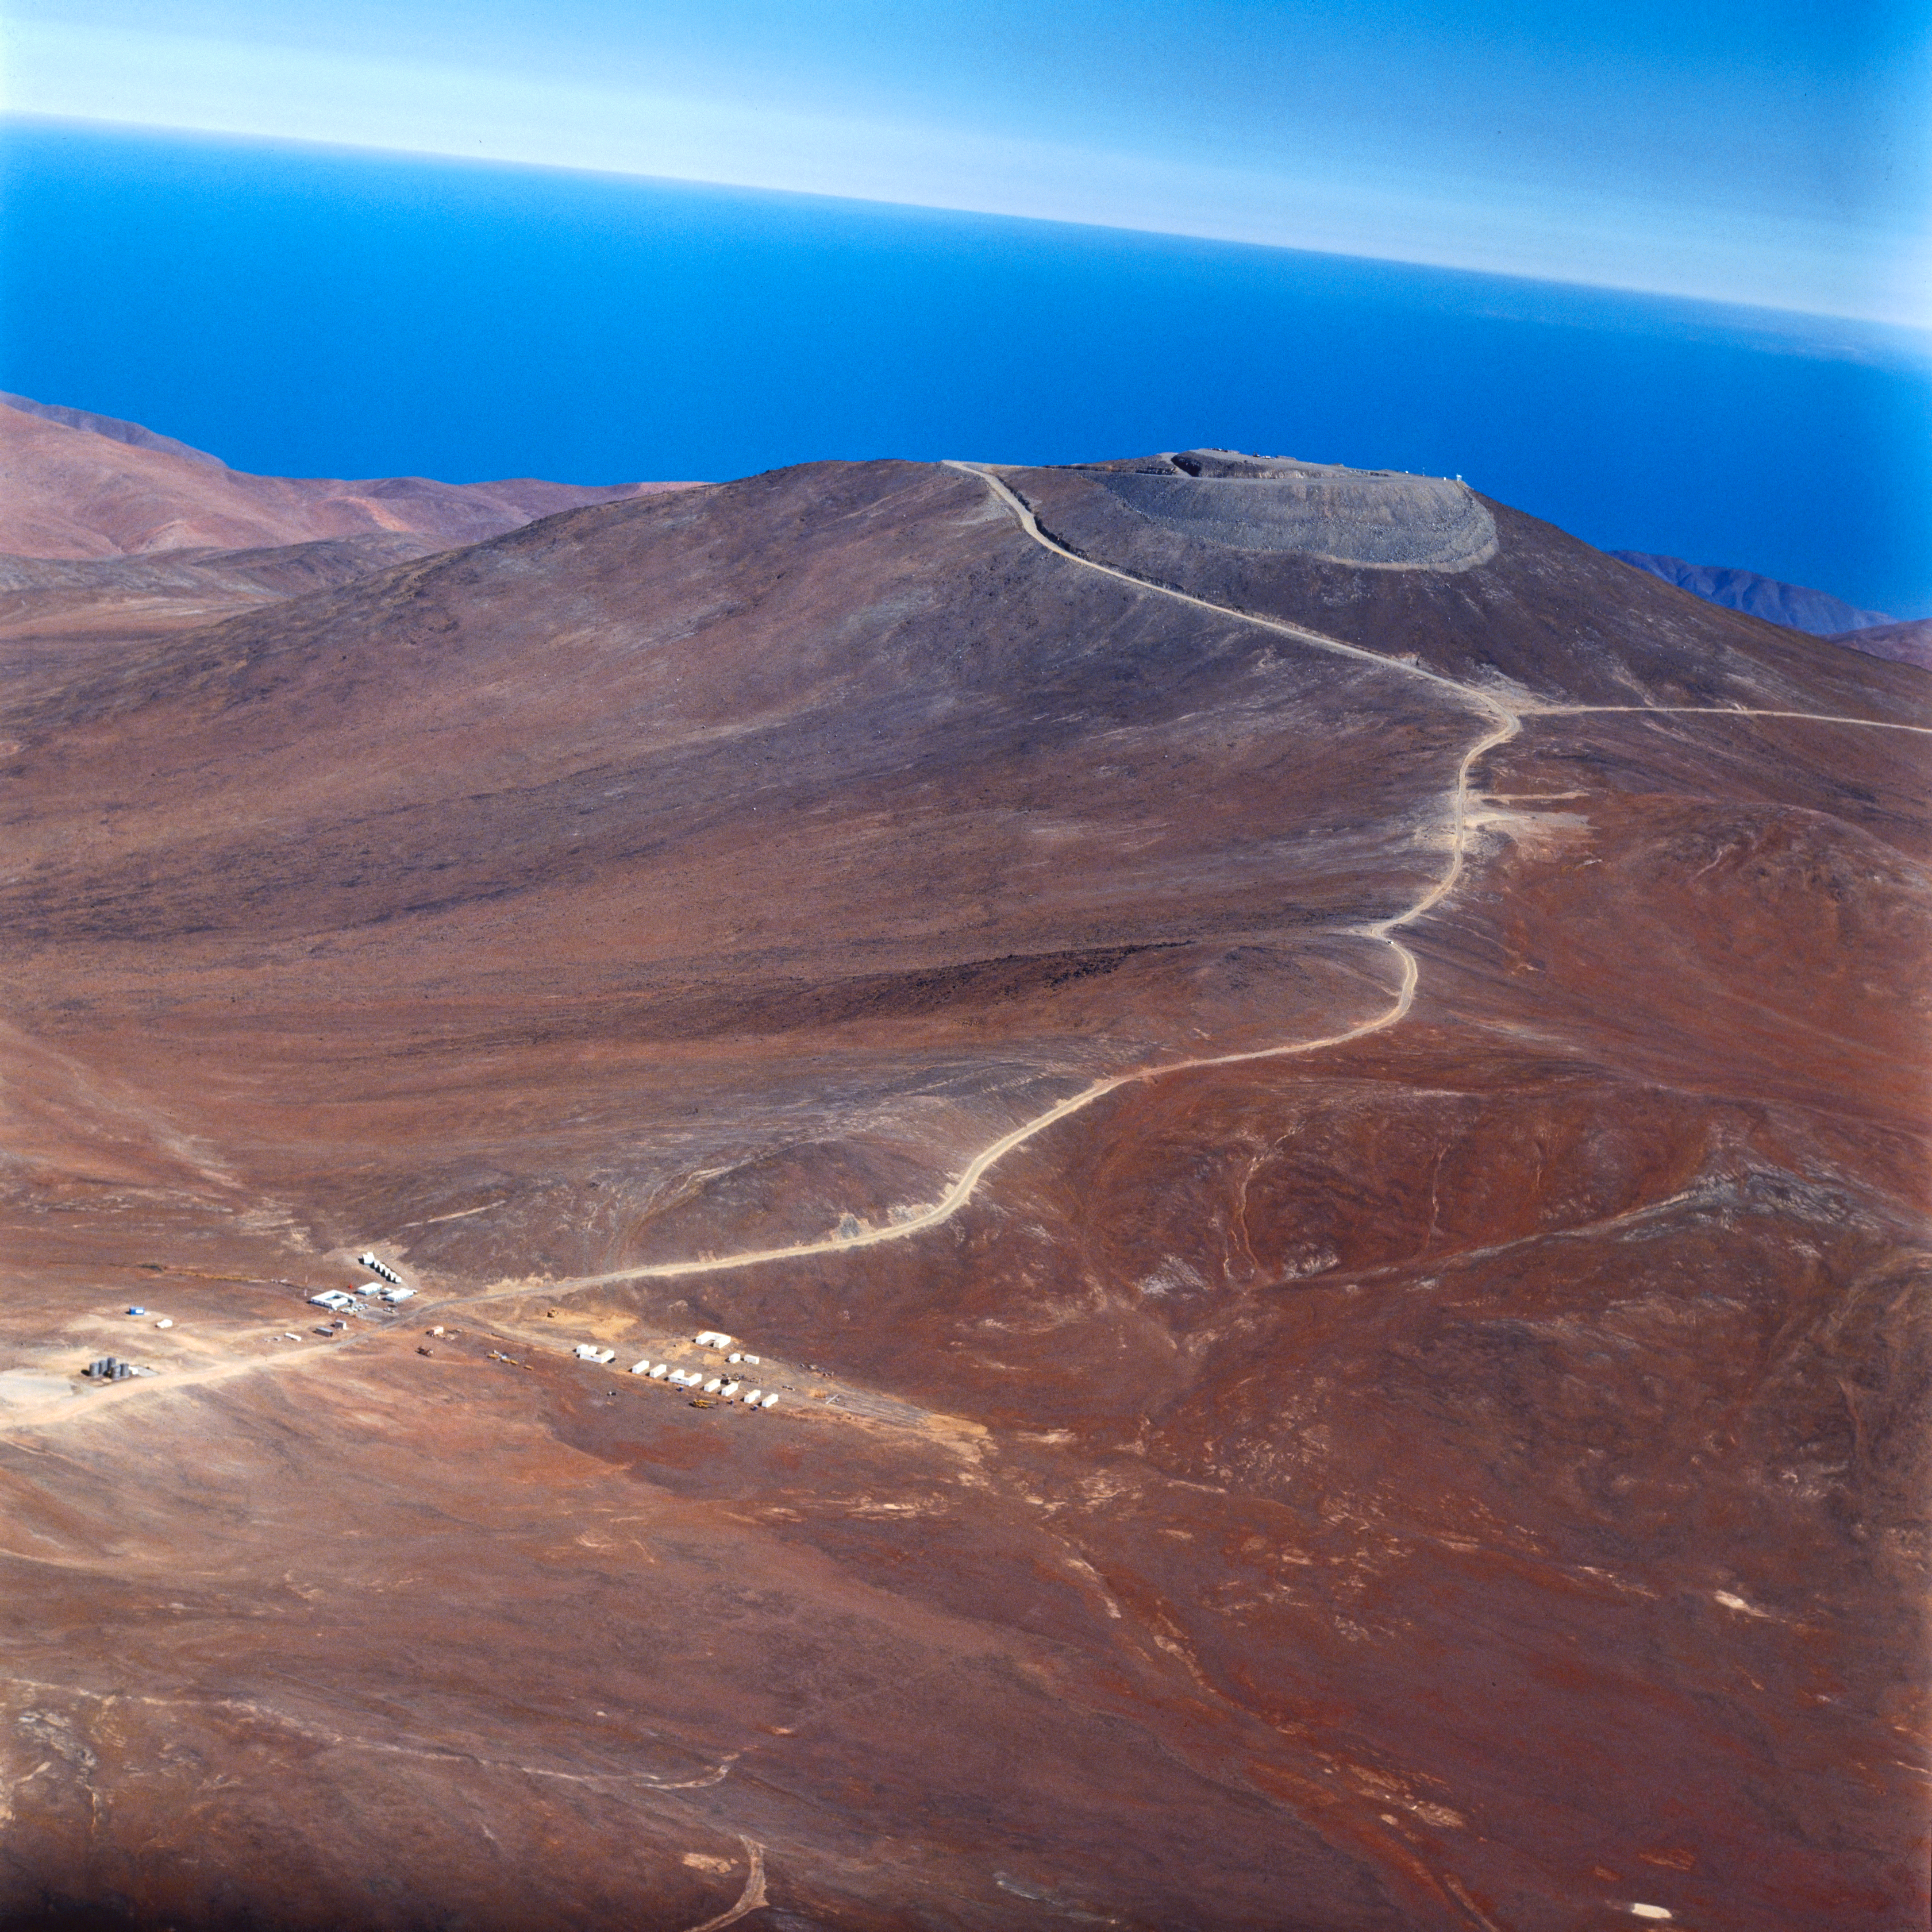

A bird's eye view of Paranal in 1994.

Aerial view of Paranal, taken in 1994.

Credit: ESO